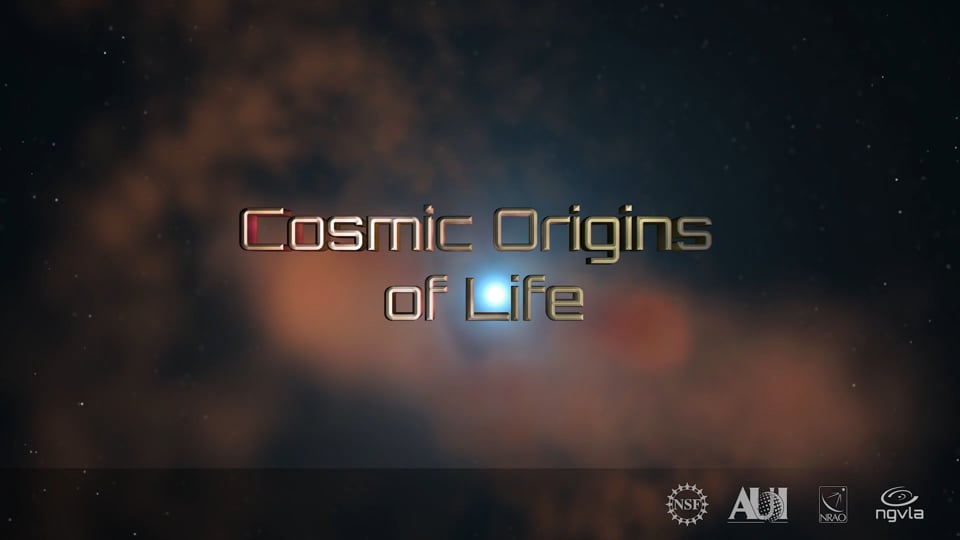

Cosmic Origins of Life: ngVLA Key Science Goal 2

KSG2: Probing the Initial Conditions for Planetary Systems and Life with Astrochemistry The ngVLA will be able to detect predicted, as yet unobserved, complex prebiotic species that are the basis of our understanding of chemical evolution toward amino acids and other biogenic molecules. It will also allow us to detect and study chiral molecules, to include testing ideas on the origins of homochirality in biological systems. The detection of such complex organic molecules will provide initial chemical conditions data of forming solar systems and individual planets.

Credit: NRAO/AUI/NSF